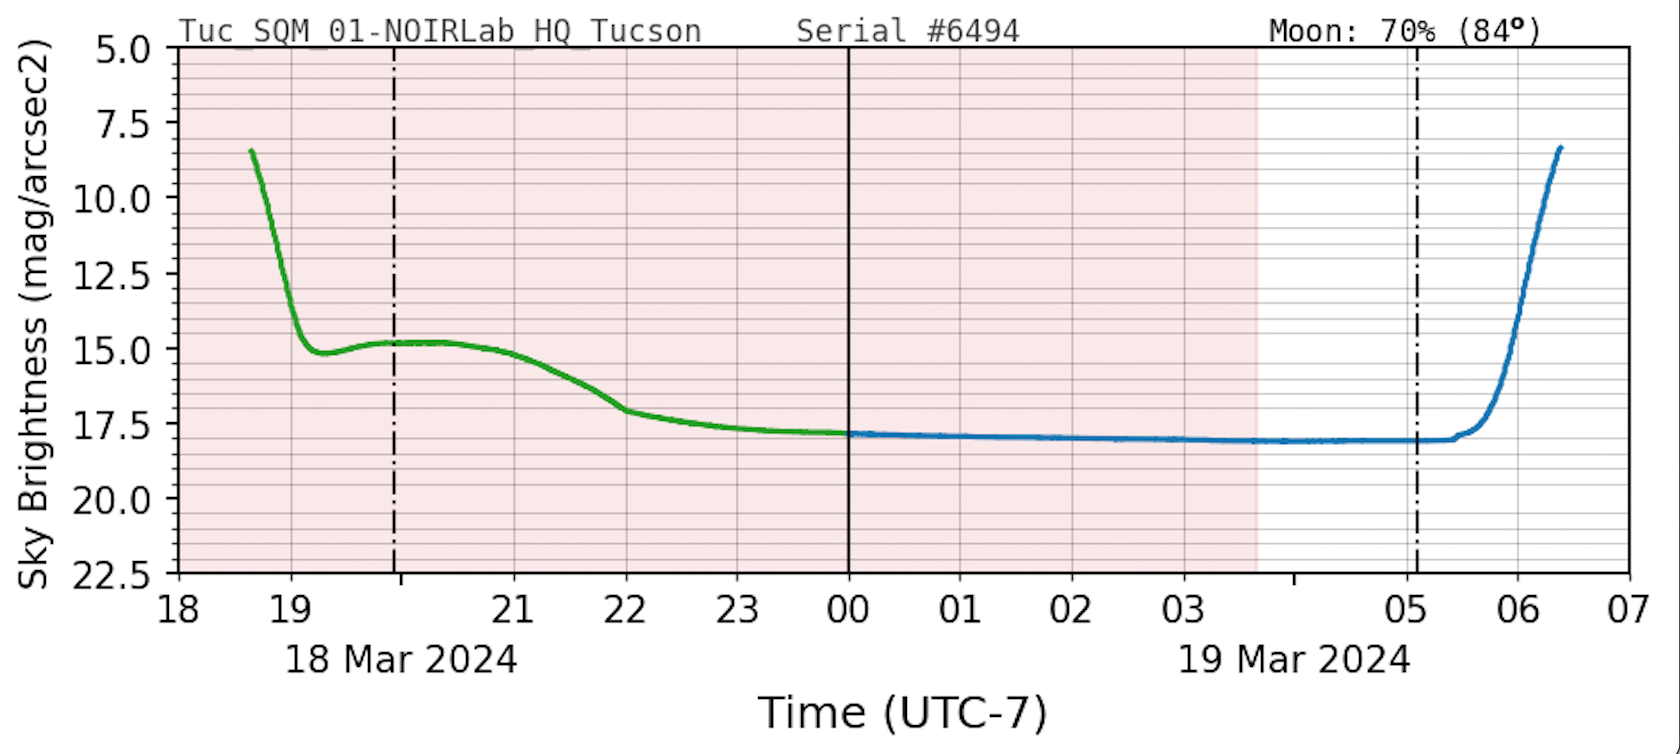

Sky Quality Meter Sample

A daily plot sample from a Sky Quality Meter showing the amount of light pollution at an observatory.

Credit: NOIRLab/NSF/AURA